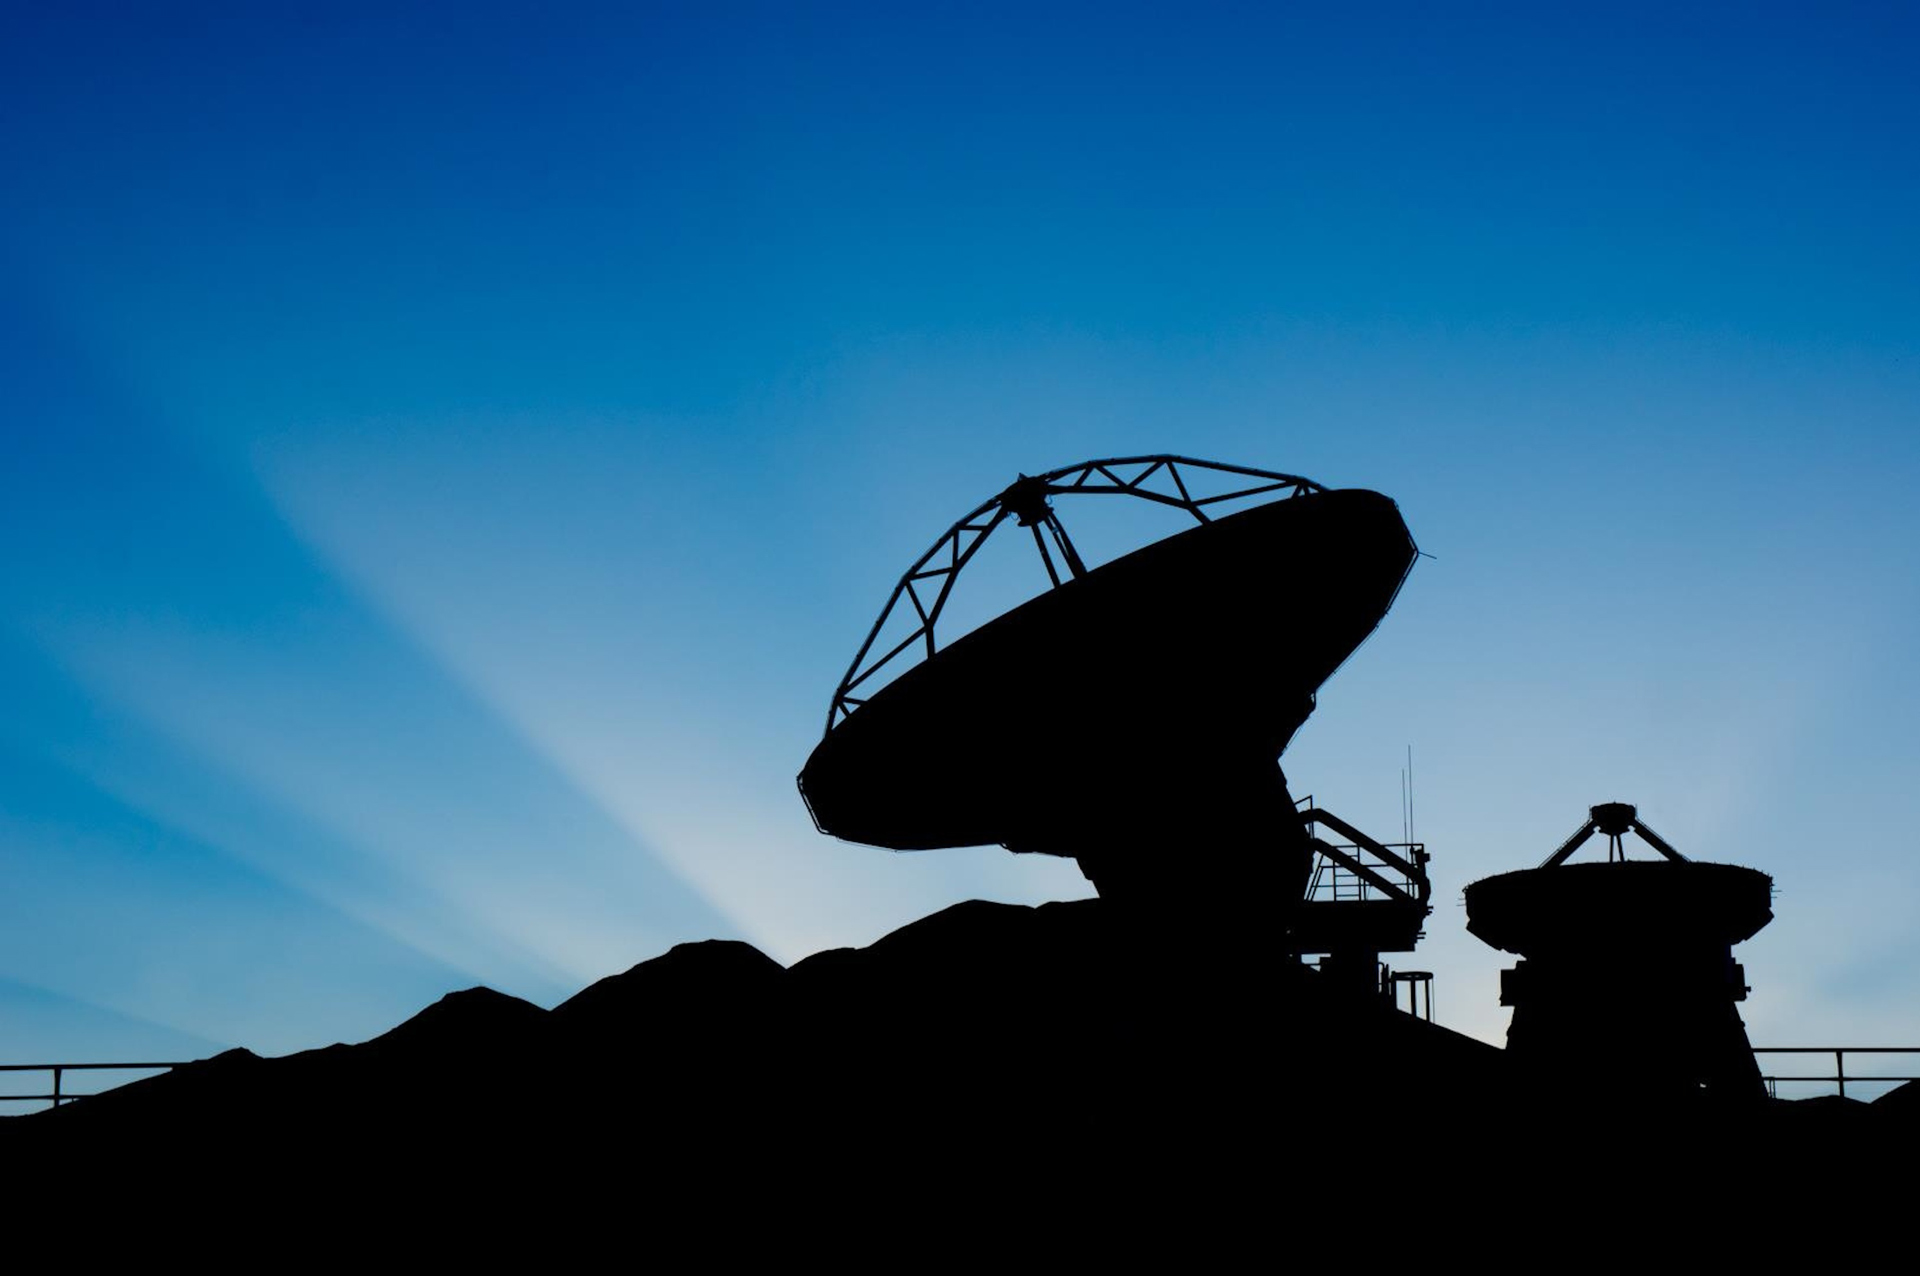

Sunbeams Grace ALMA

Beams of sunshine are captured behind the distant mountains that ring the ALMA site in northern Chile. A 7-meter Japanese antenna and North America's final 12-meter antenna await a day of testing in the Operations Support Facility.

Credit: P. Carrillo, ALMA (ESO/NAOJ/NRAO)